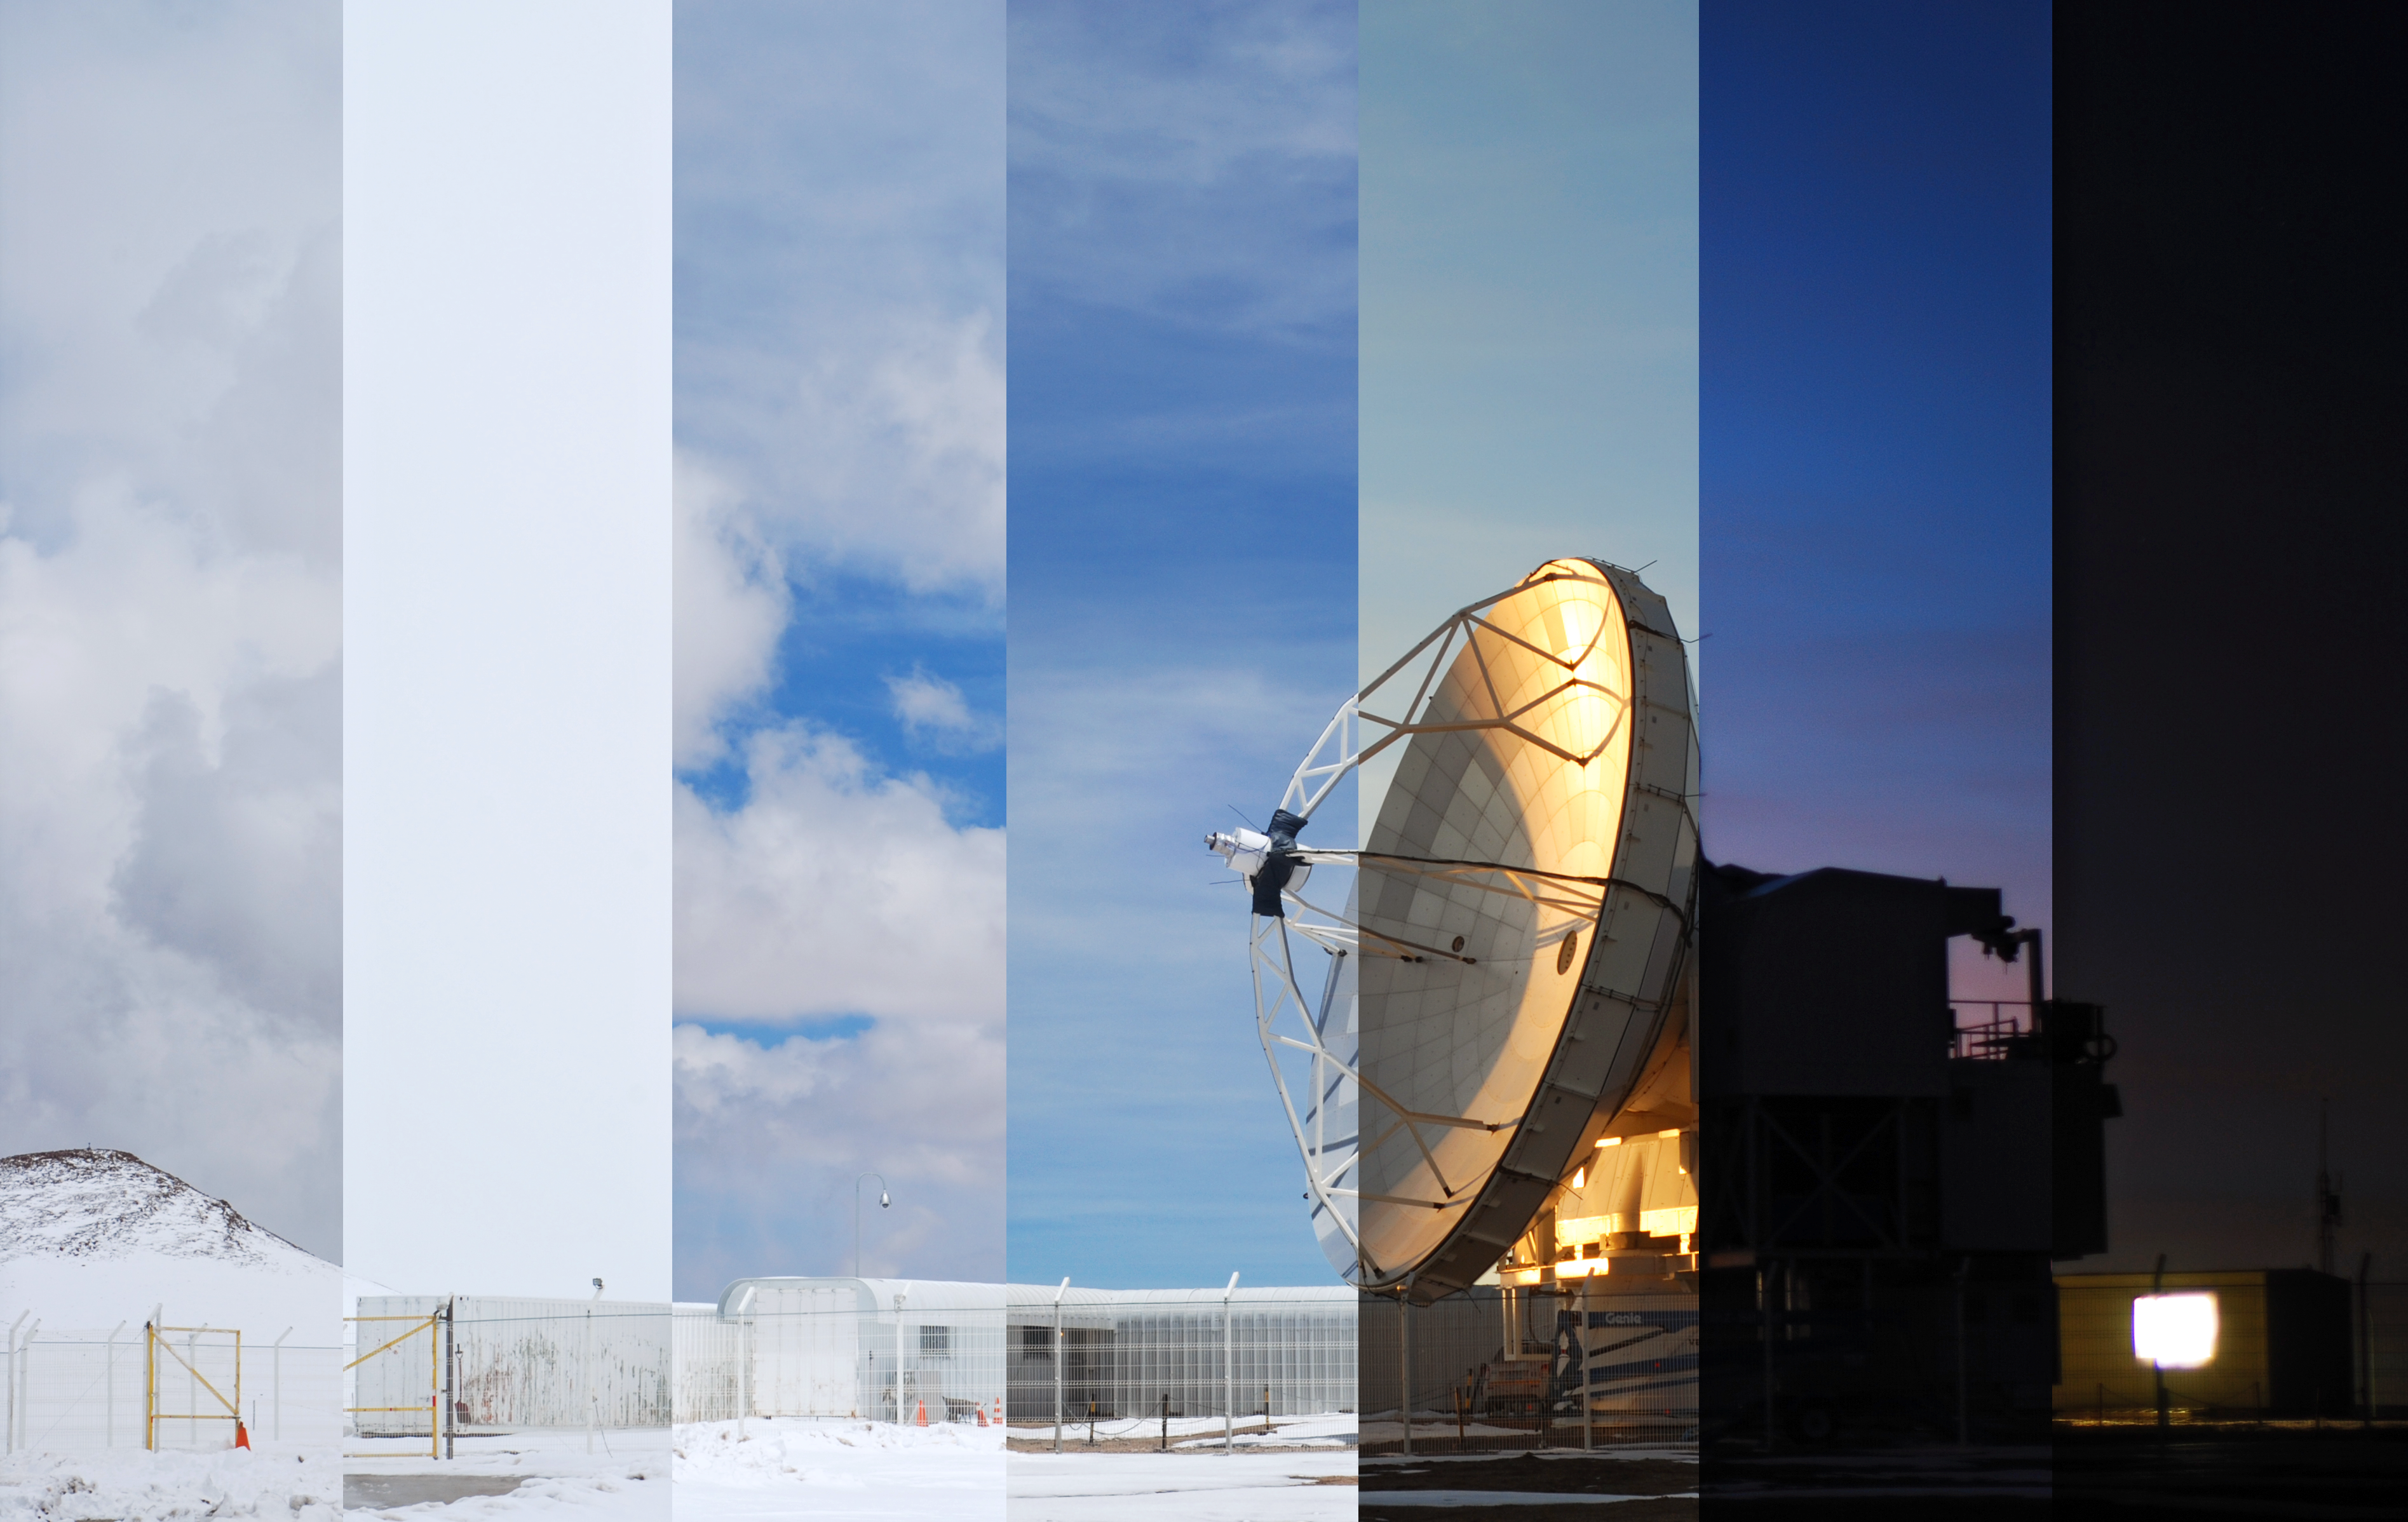

APEX mosaic

APEX, the Atacama Pathfinder Experiment telescope – a 12-metre diameter telescope, high on the Chajnantor Plateau, 5000m above sea level in Chile’s Atacama region. ESO Photo Ambassador, Carlos Duran captured this sequence at different times at the site to form a mosaic.

Credit: C. Duran/ESO